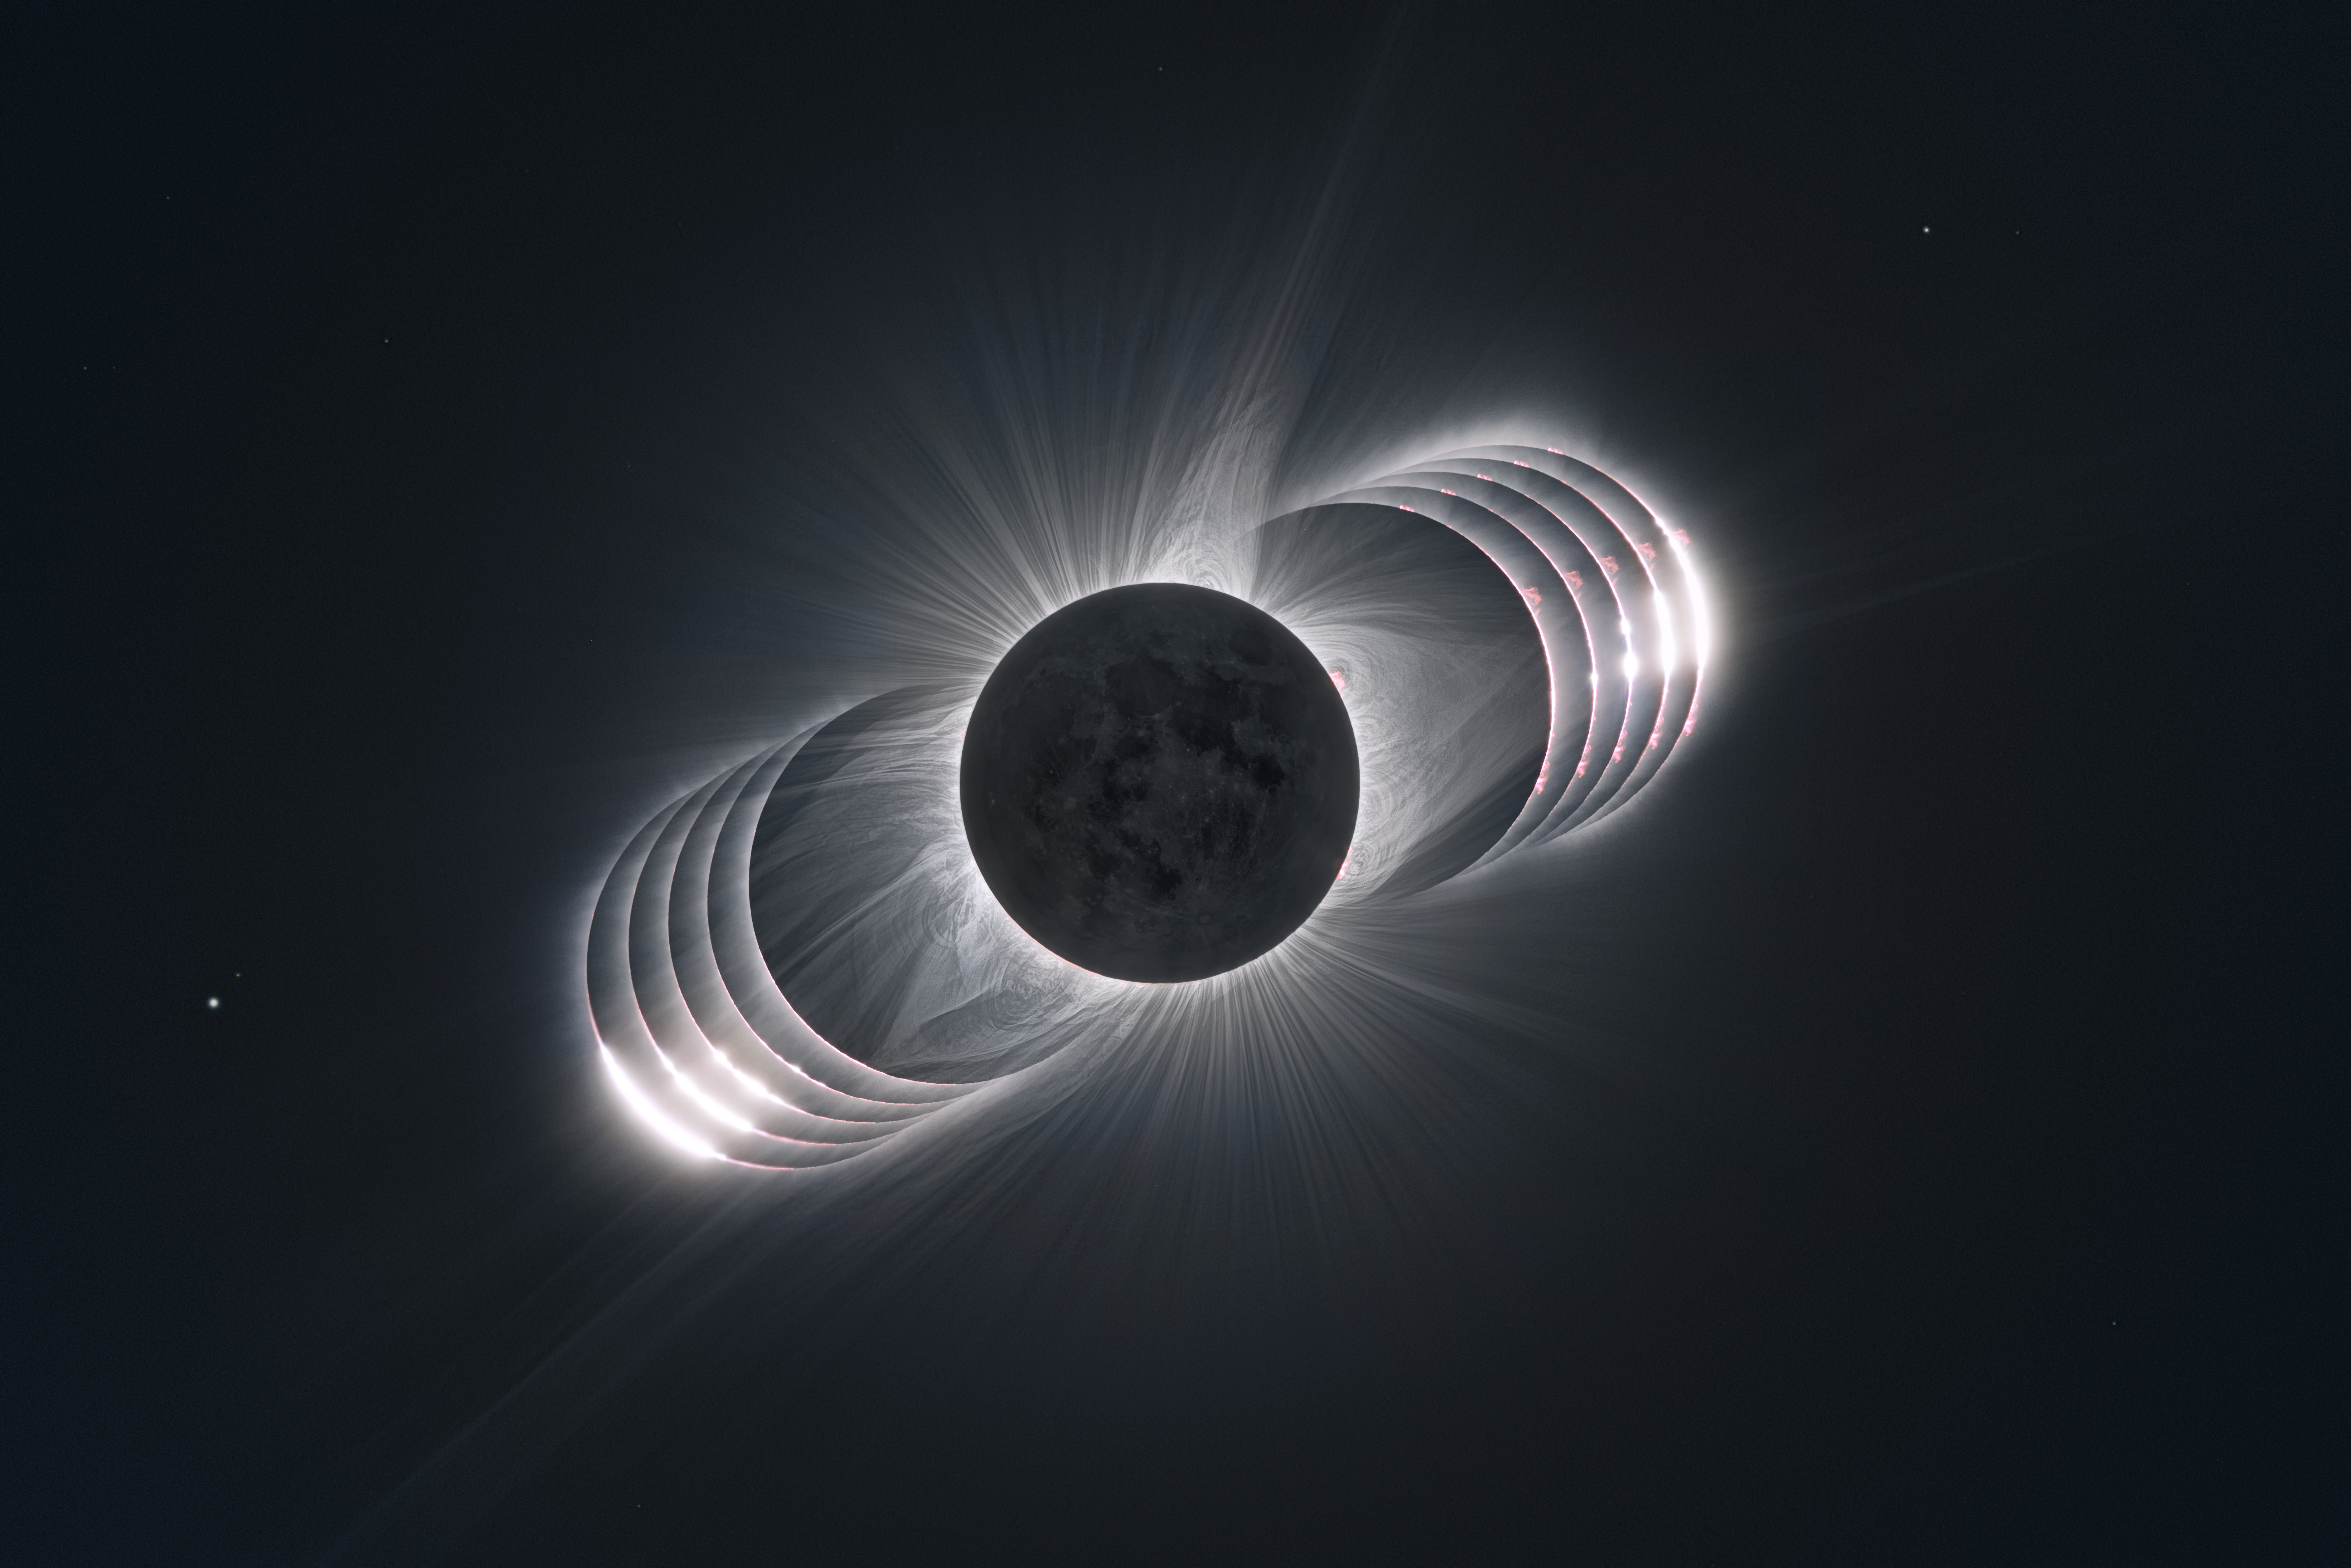

Going through the eclipse

A collage of photographs taken during the solar eclipse that took place on 21 August 2017.

Credit: P. Horálek (http://www.astronom.cz/horalek/), Z. Hoder, M. Druckmüller (http://www.zam.fme.vutbr.cz/~druck/), P. Aniol, S. Habbal / Solar Wind Sherpas (http://project.ifa.hawaii.edu/solarwindsherpas/) / ESO